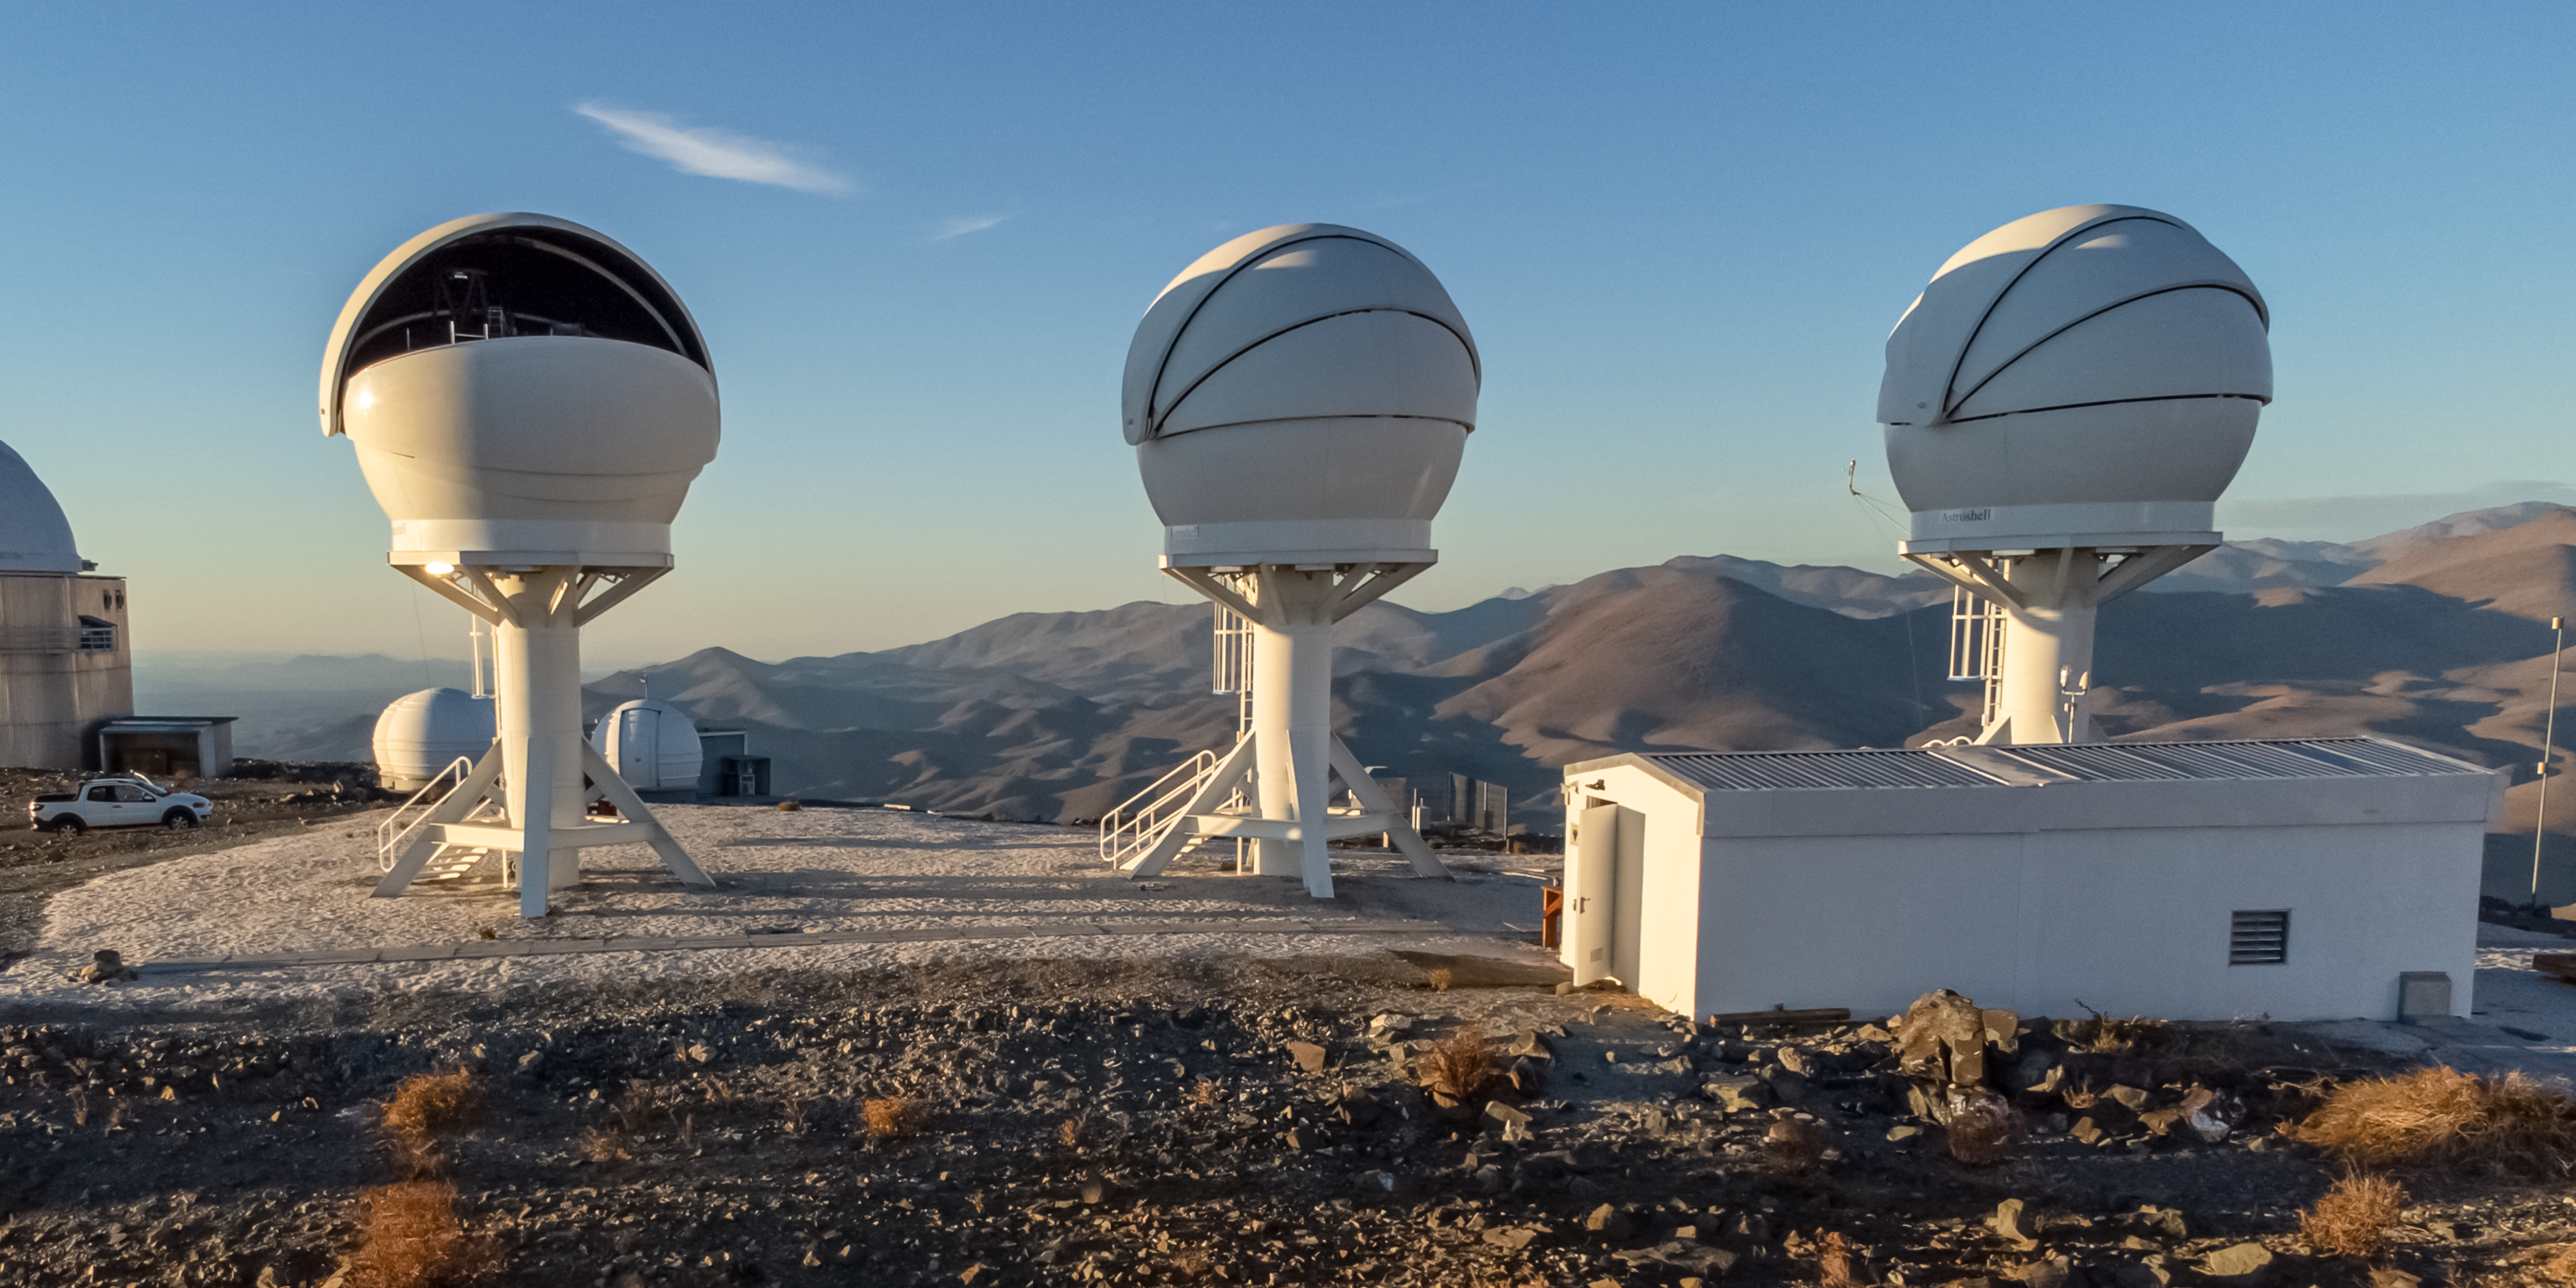

Close up of the BlackGEM array at ESO’s La Silla Observatory

Shown in this image are the three telescopes of the BlackGEM array at ESO’s La Silla Observatory in Chile. The telescopes can quickly scan large areas of the sky to find a source that has emitted gravitational waves detected by LIGO and Virgo.

Credit: Zdeněk Bardon (bardon.cz)/ESO